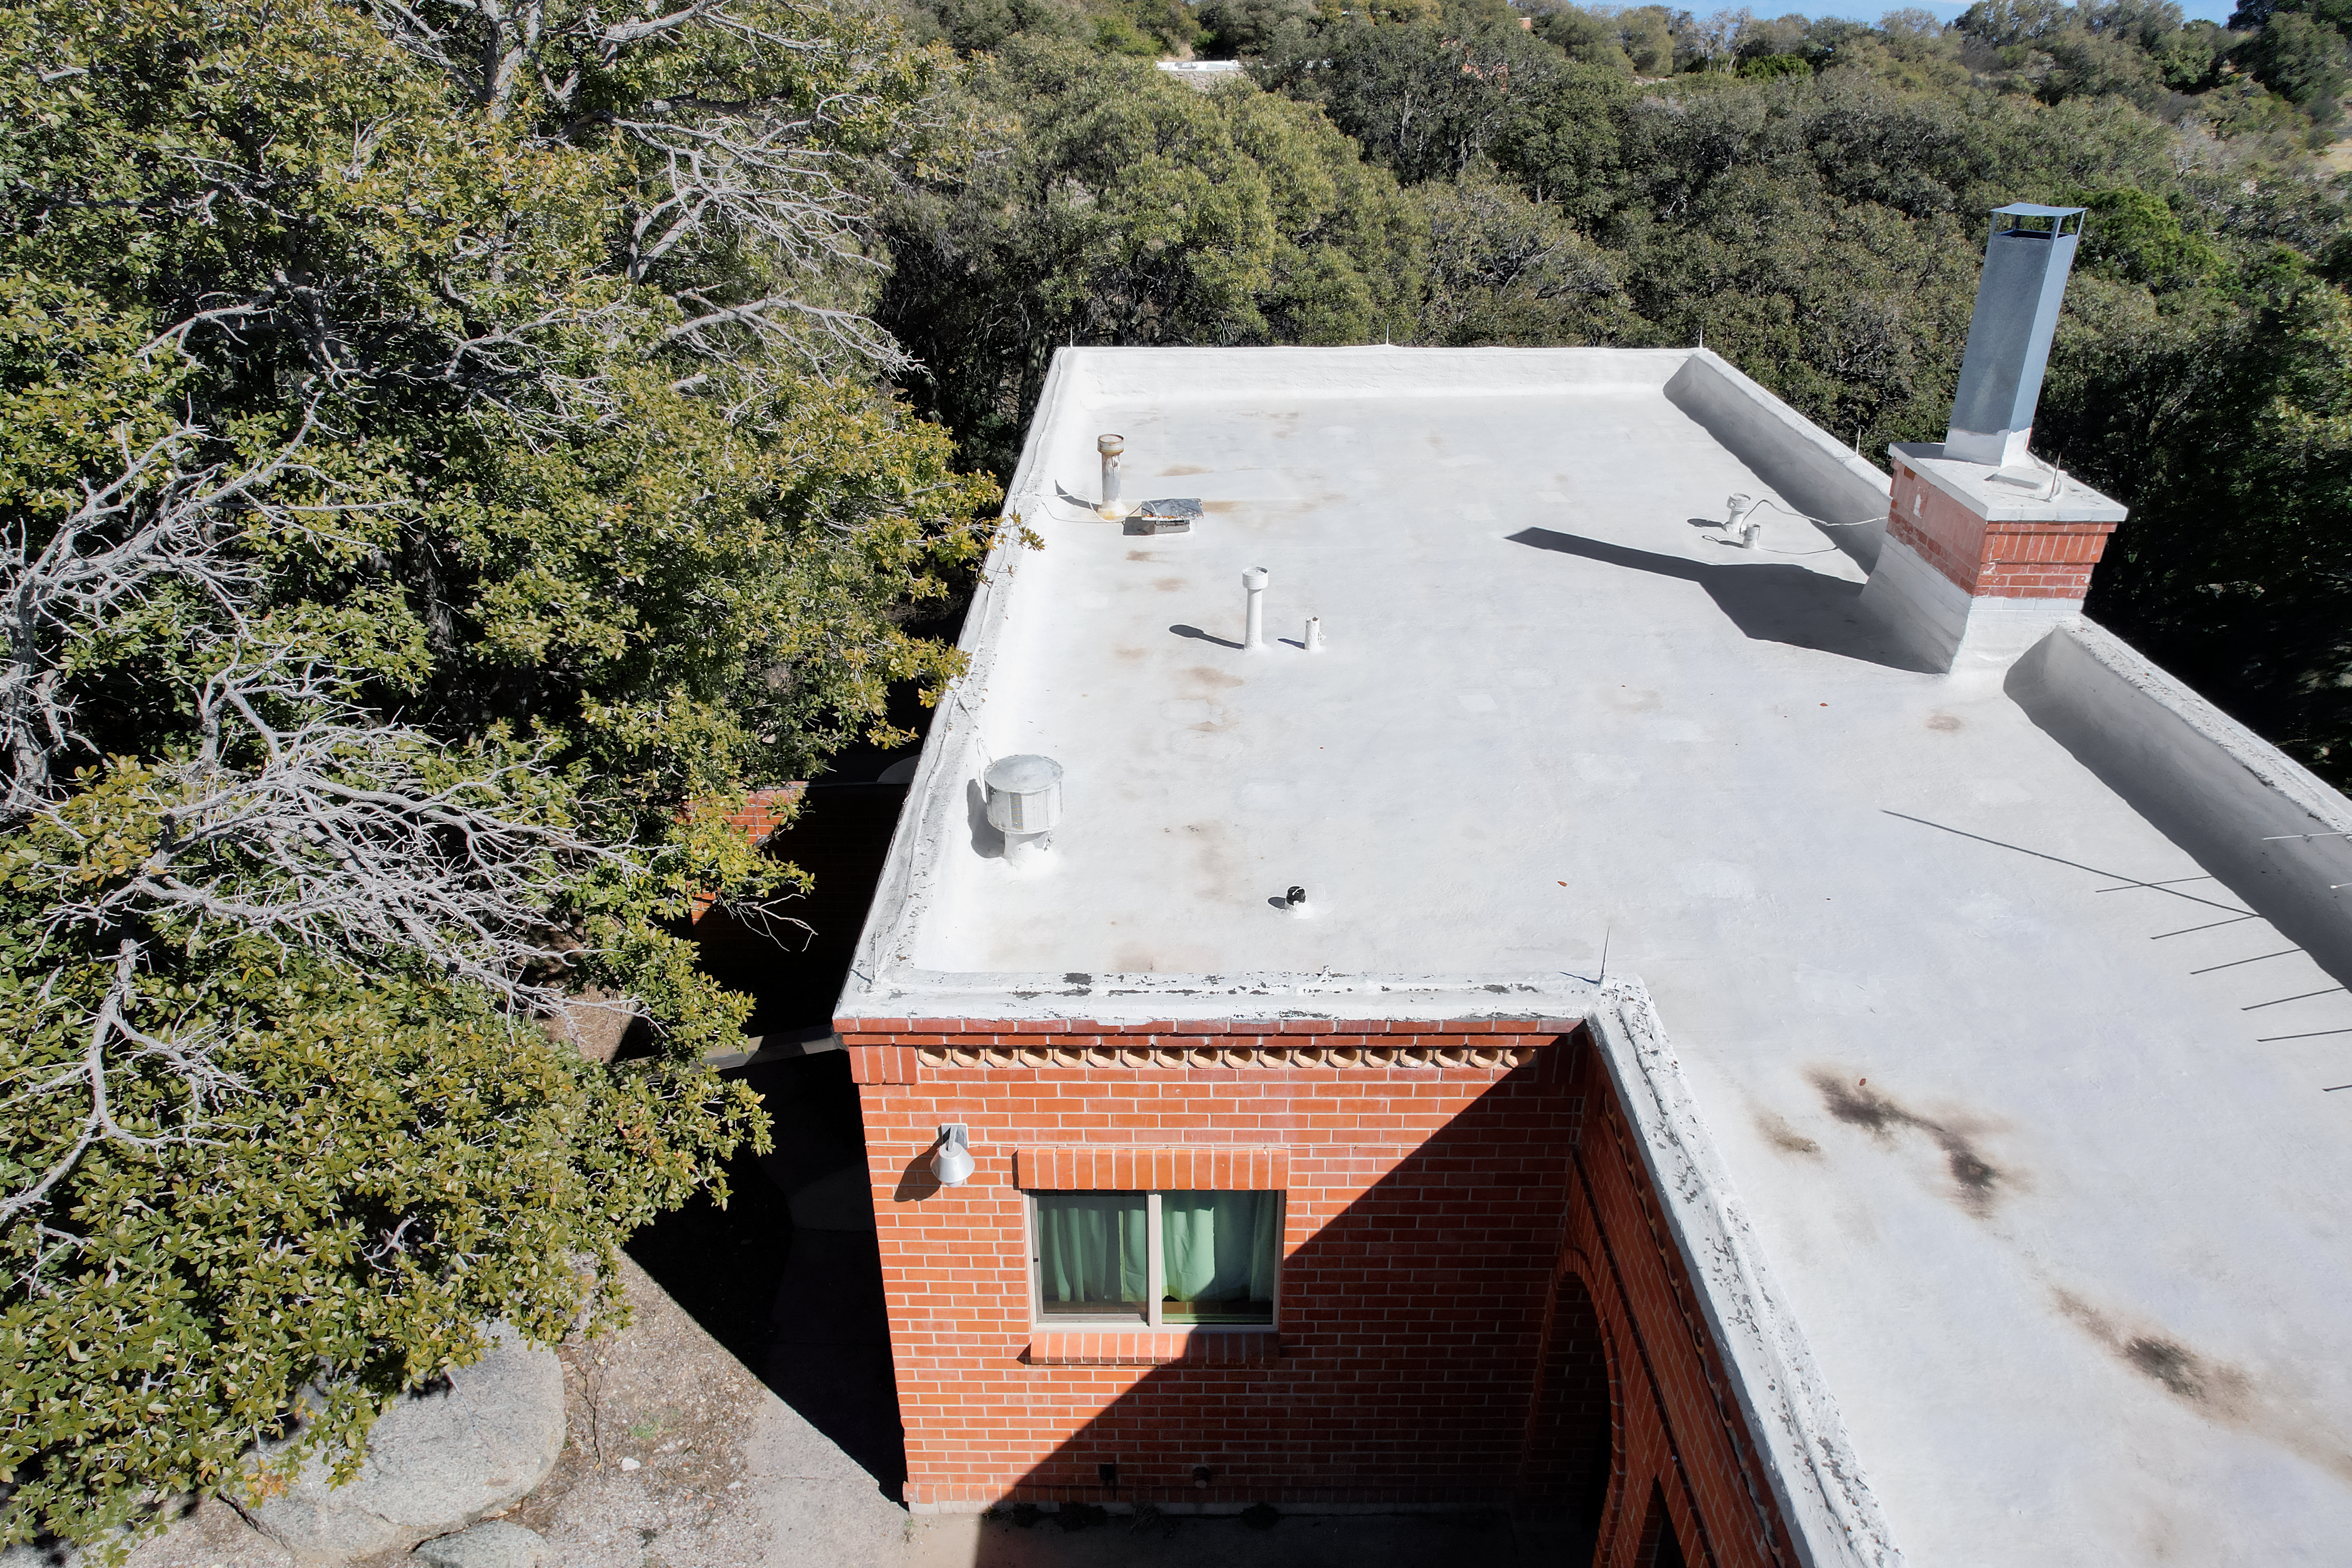

Kitt Peak National Observatory House 4

Aerial view of the roof of House 4 at Kitt Peak National Observatory (KPNO), a Program of NSF NOIRLab.

Credit: KPNO/NOIRLab/NSF/AURA/P. Marenfeld